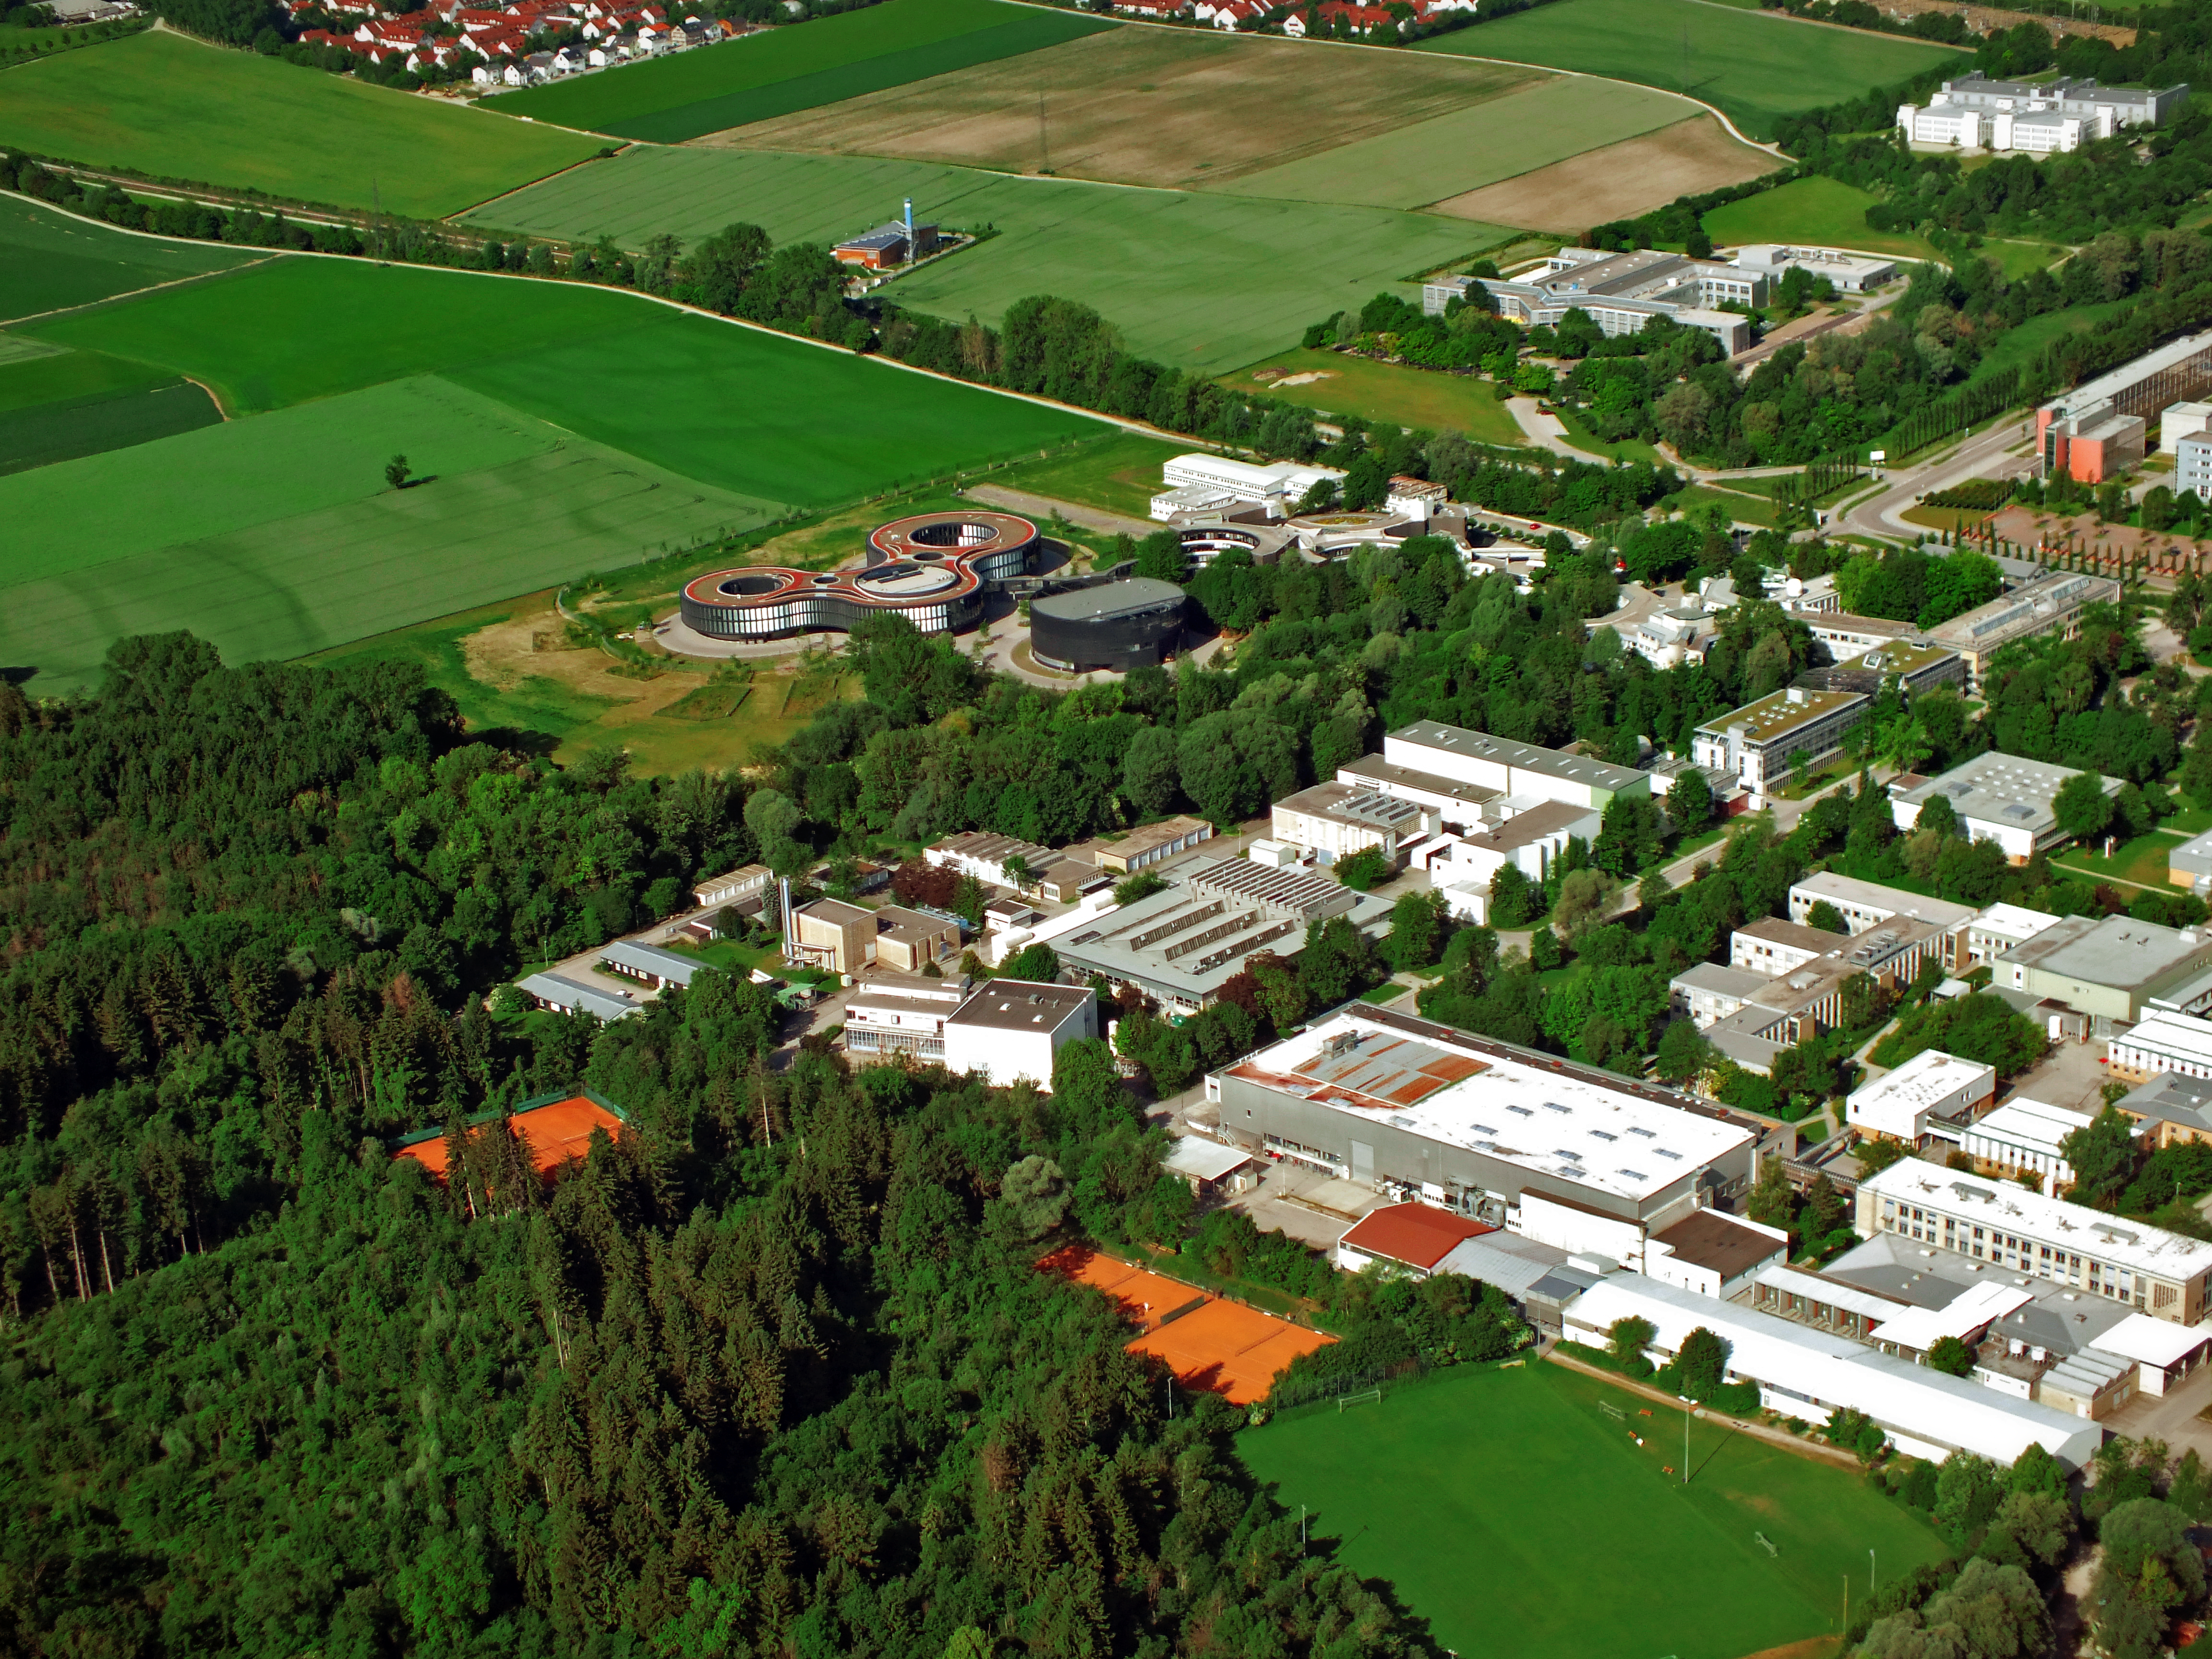

ESO Headquarters seen from above

This aerial image shows the ESO Headquarters in Garching, Germany, and some of the surrounding science institutes, as well as the woods which are part of the floodplain forest, that surrounds the Isar River.

Credit: ESO/E. Graf